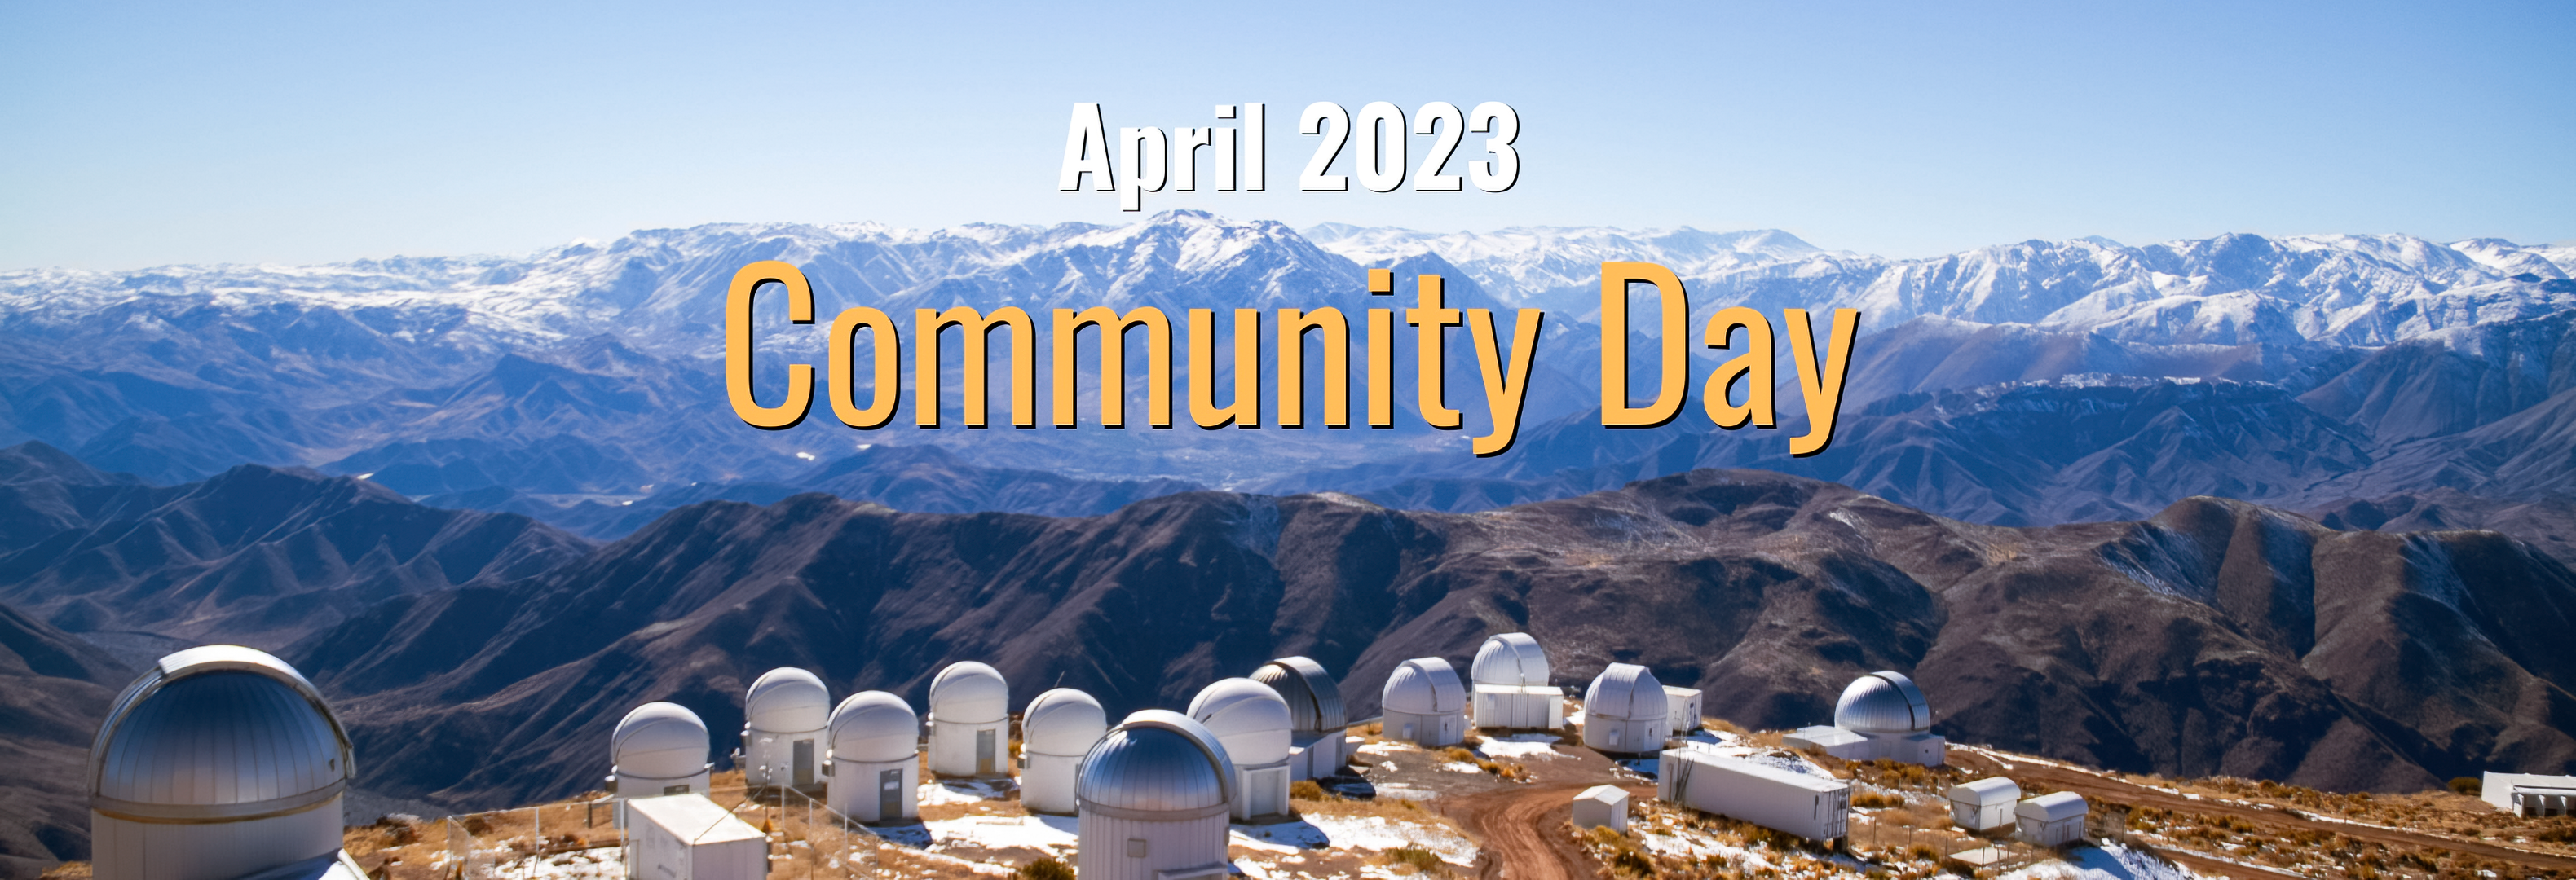

Big Astronomy Outreach in April 2023

Big Astronomy is a multifaceted research and outreach project supported by several partners and funded by the National Science Foundation. It includes the award-winning planetarium show Big Astronomy: People, Places, Discoveries, which highlights the diverse people who enable discoveries at world-class observatories in Chile. Big Astronomy also hosts live educational events online and offers a variety of hands-on activities now adapted for remote learning.

Credit: Big Astronomy